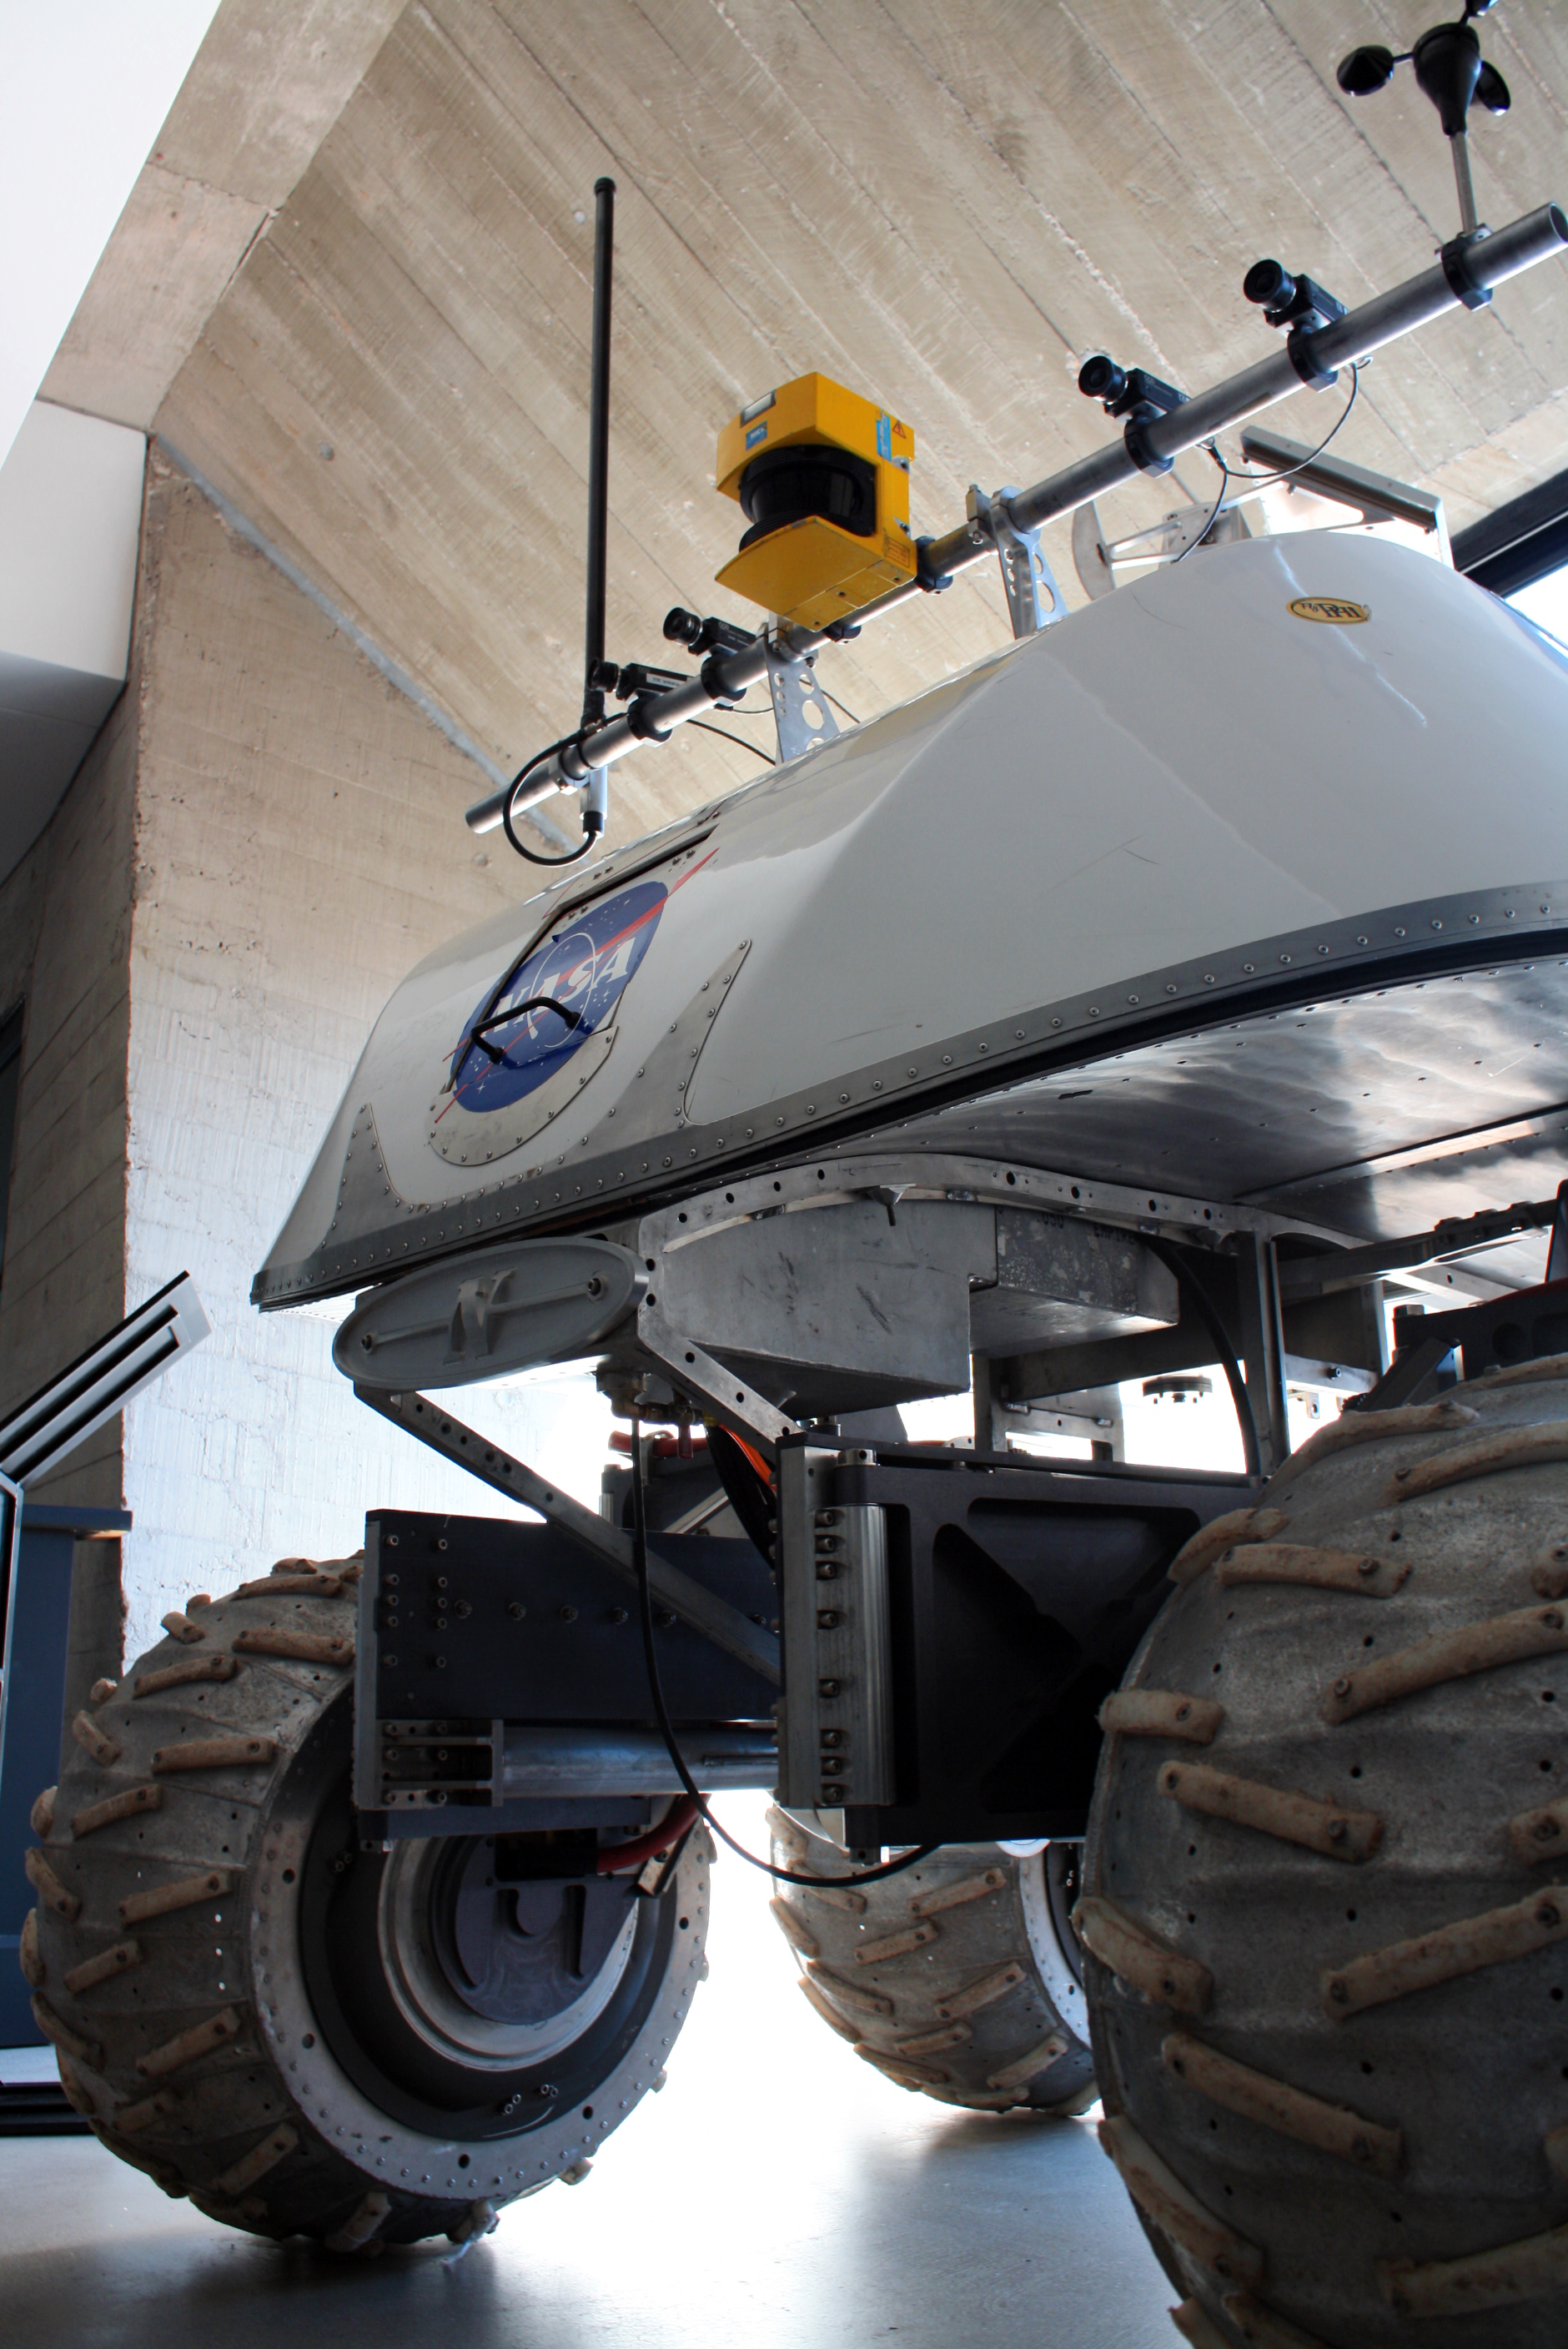

Mars Rover prototype at the Museum of the Atacama Desert

A prototype of a Mars Rover was donated by NASA to the Museum of the Atacama Desert (MDA), in Antofagasta (Chile’s Region II). Some of the tests for the Mars Rovers missions Spirit and Opportunity, which landed on the Red Planet in 2004, were carried out in the desert of the II Region of Chile. The MDA, officially inaugurated on 25 May 2010, includes five main permanent exhibitions on geology, history, mining and astronomy. The astronomy exhibition, “A Window to the Universe”, was designed and donated by ESO as a contribution to the Region of Antofagasta.

Credit: ESO